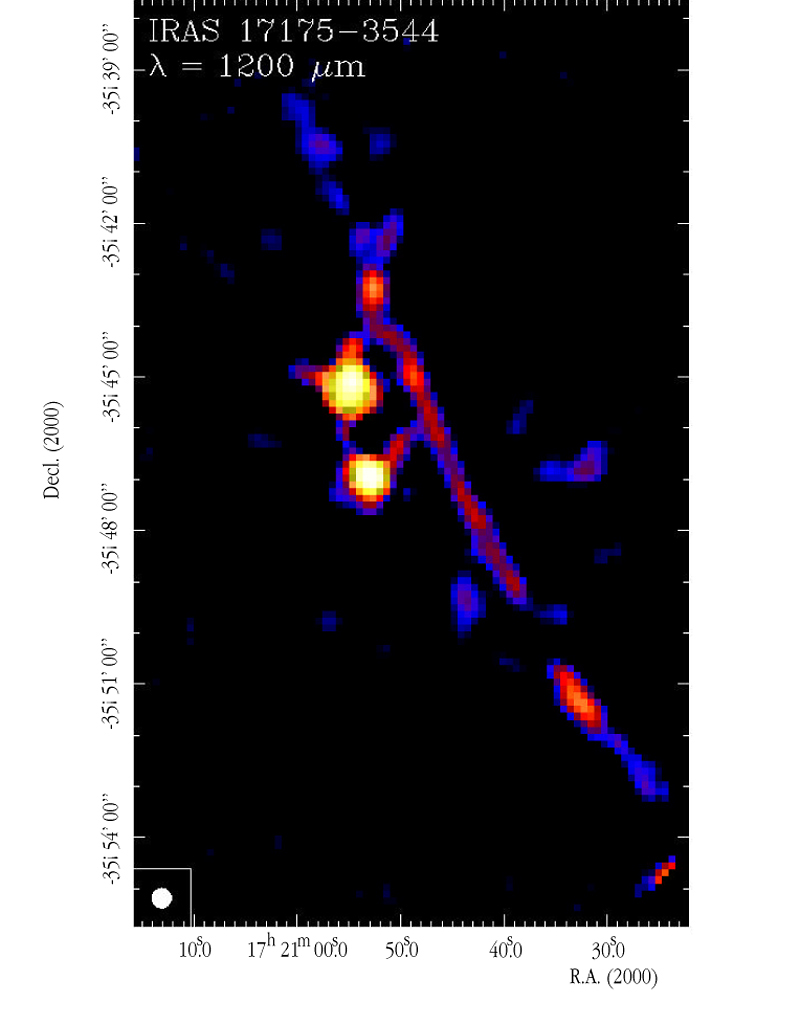

SIMBA image of the infrared source IRAS 17175-3544

This intensity-coded, false-colour SIMBA image is centered on the infrared source IRAS 17175-3544 and covers the well-known high-mass star formation complex NGC 6334, at a distance of 5500 light-years. The southern bright source is an ultra-compact region of ionized hydrogen ("HII region") created by a star or several stars already formed. The northern bright source has not yet developed an HII region and may be a star or a cluster of stars that are presently forming. A remarkable, narrow, linear dust filament extends over the image; it was known to exist before, but the SIMBA image now shows it to a much larger extent and much more clearly. This and the following images cover an area of about 15 arcmin x 6 arcmin on the sky and have a pixel size of 8 arcsec.

Credit: ESO